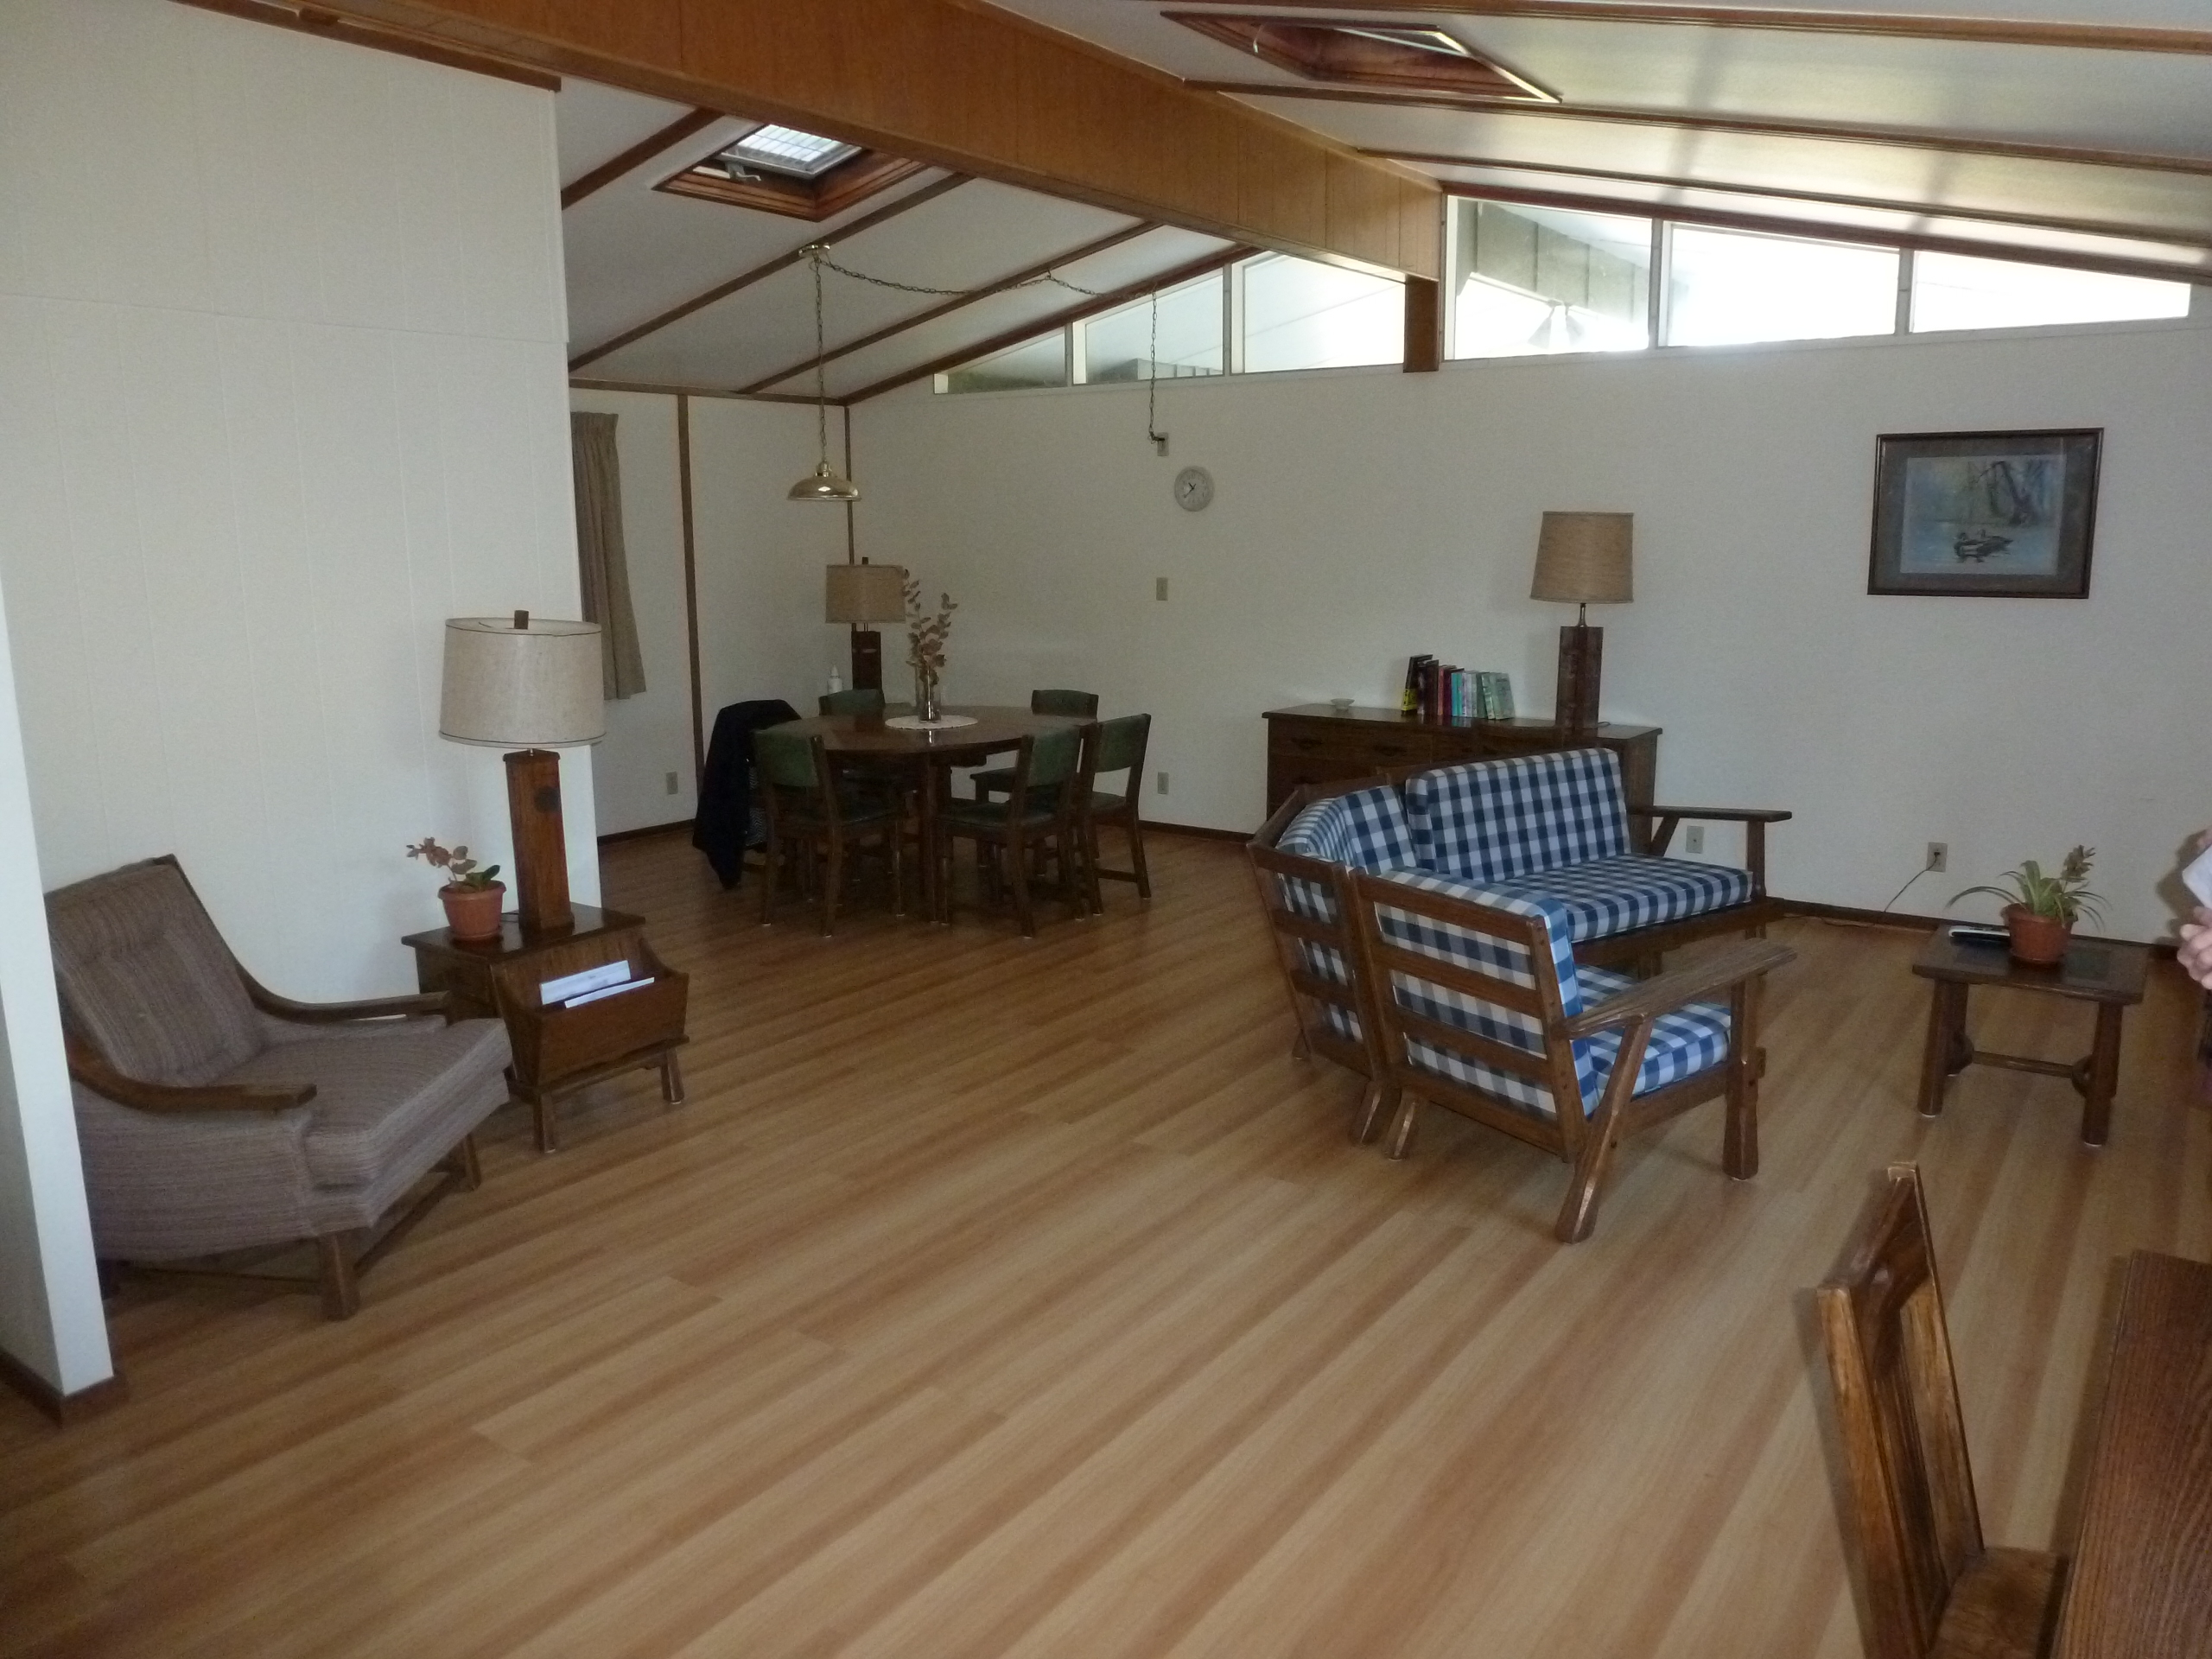

AURA Compound Motel

The AURA can provide space in its New La Serena Motel facilities located at House 9.

Credit: NOIRLab